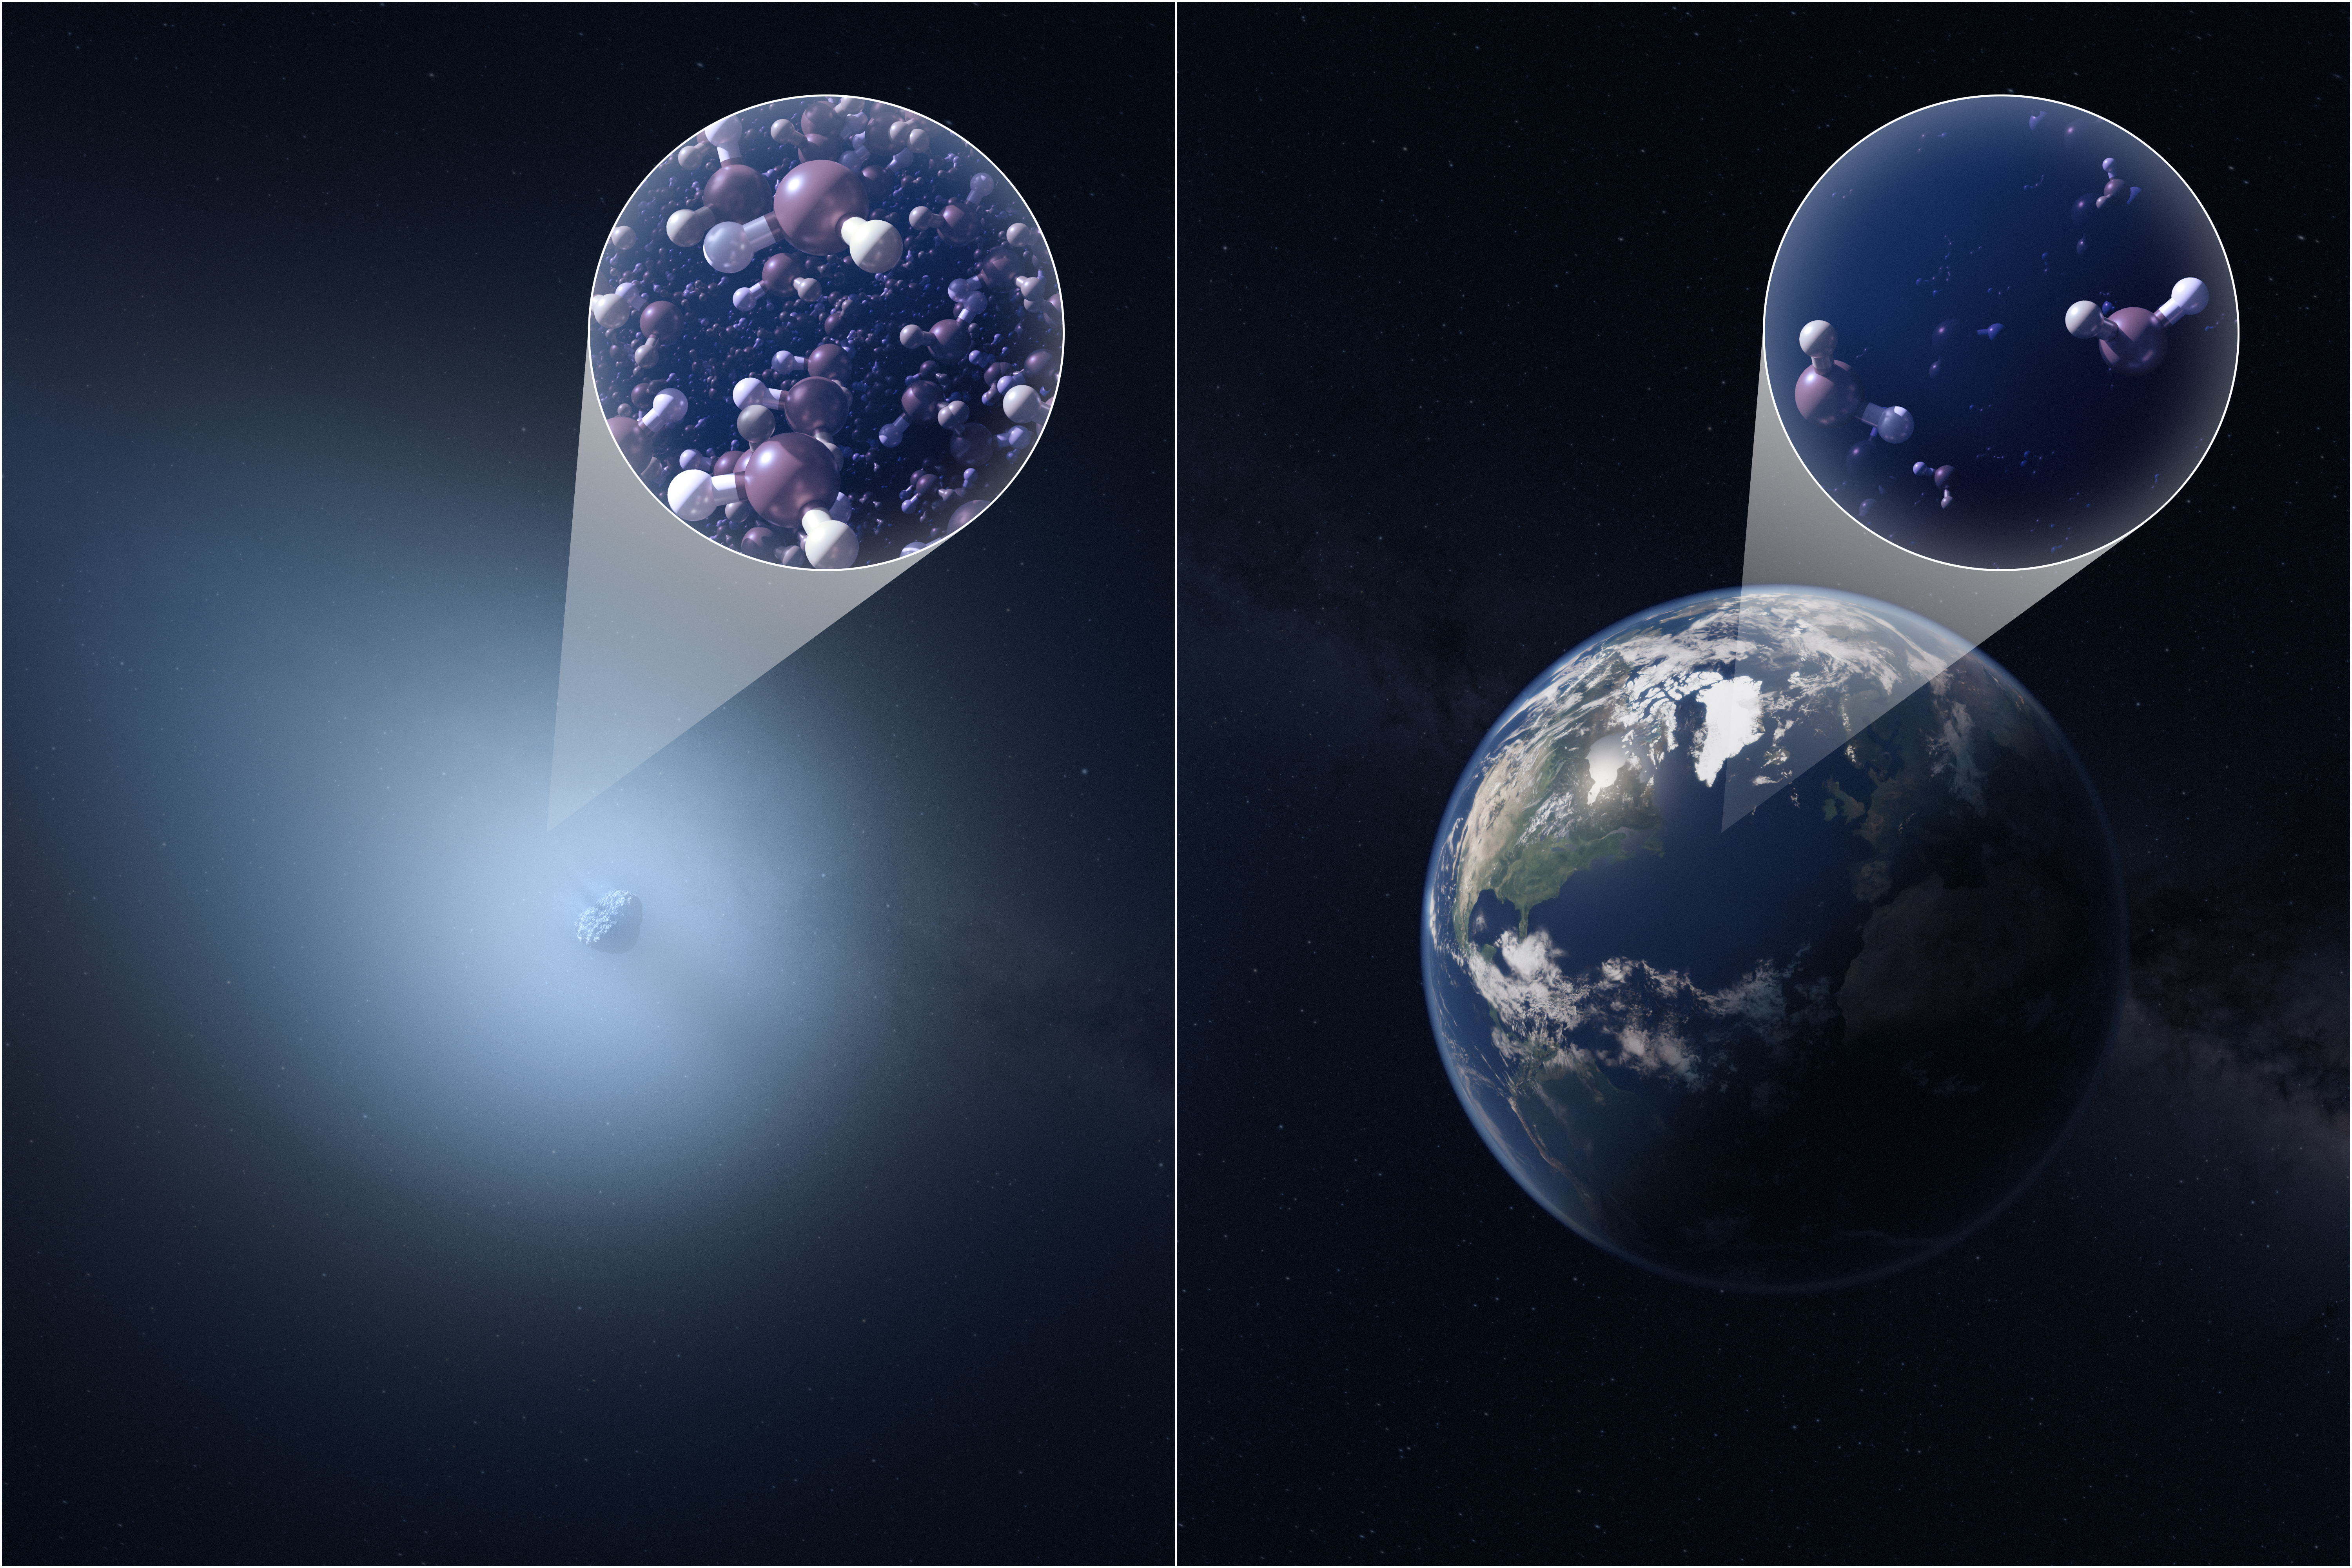

Artist Impression of 3I/ATLAS Comparing Semi-Heavy Water Content to that of Earth

This artist’s impression compares the semi-heavy water content of the interstellar comet 3I/ATLAS (left) and Earth (right). Insets illustrate the relative abundance of deuterated water (HDO) molecules, showing that 3I/ATLAS contains over 30 times more HDO than is found in Earth’s oceans. This elevated ratio suggests the comet formed in an extremely cold environment, very different from the conditions that shaped our Solar System.

Credit: NSF/AUI/NSF NRAO/M.Weiss